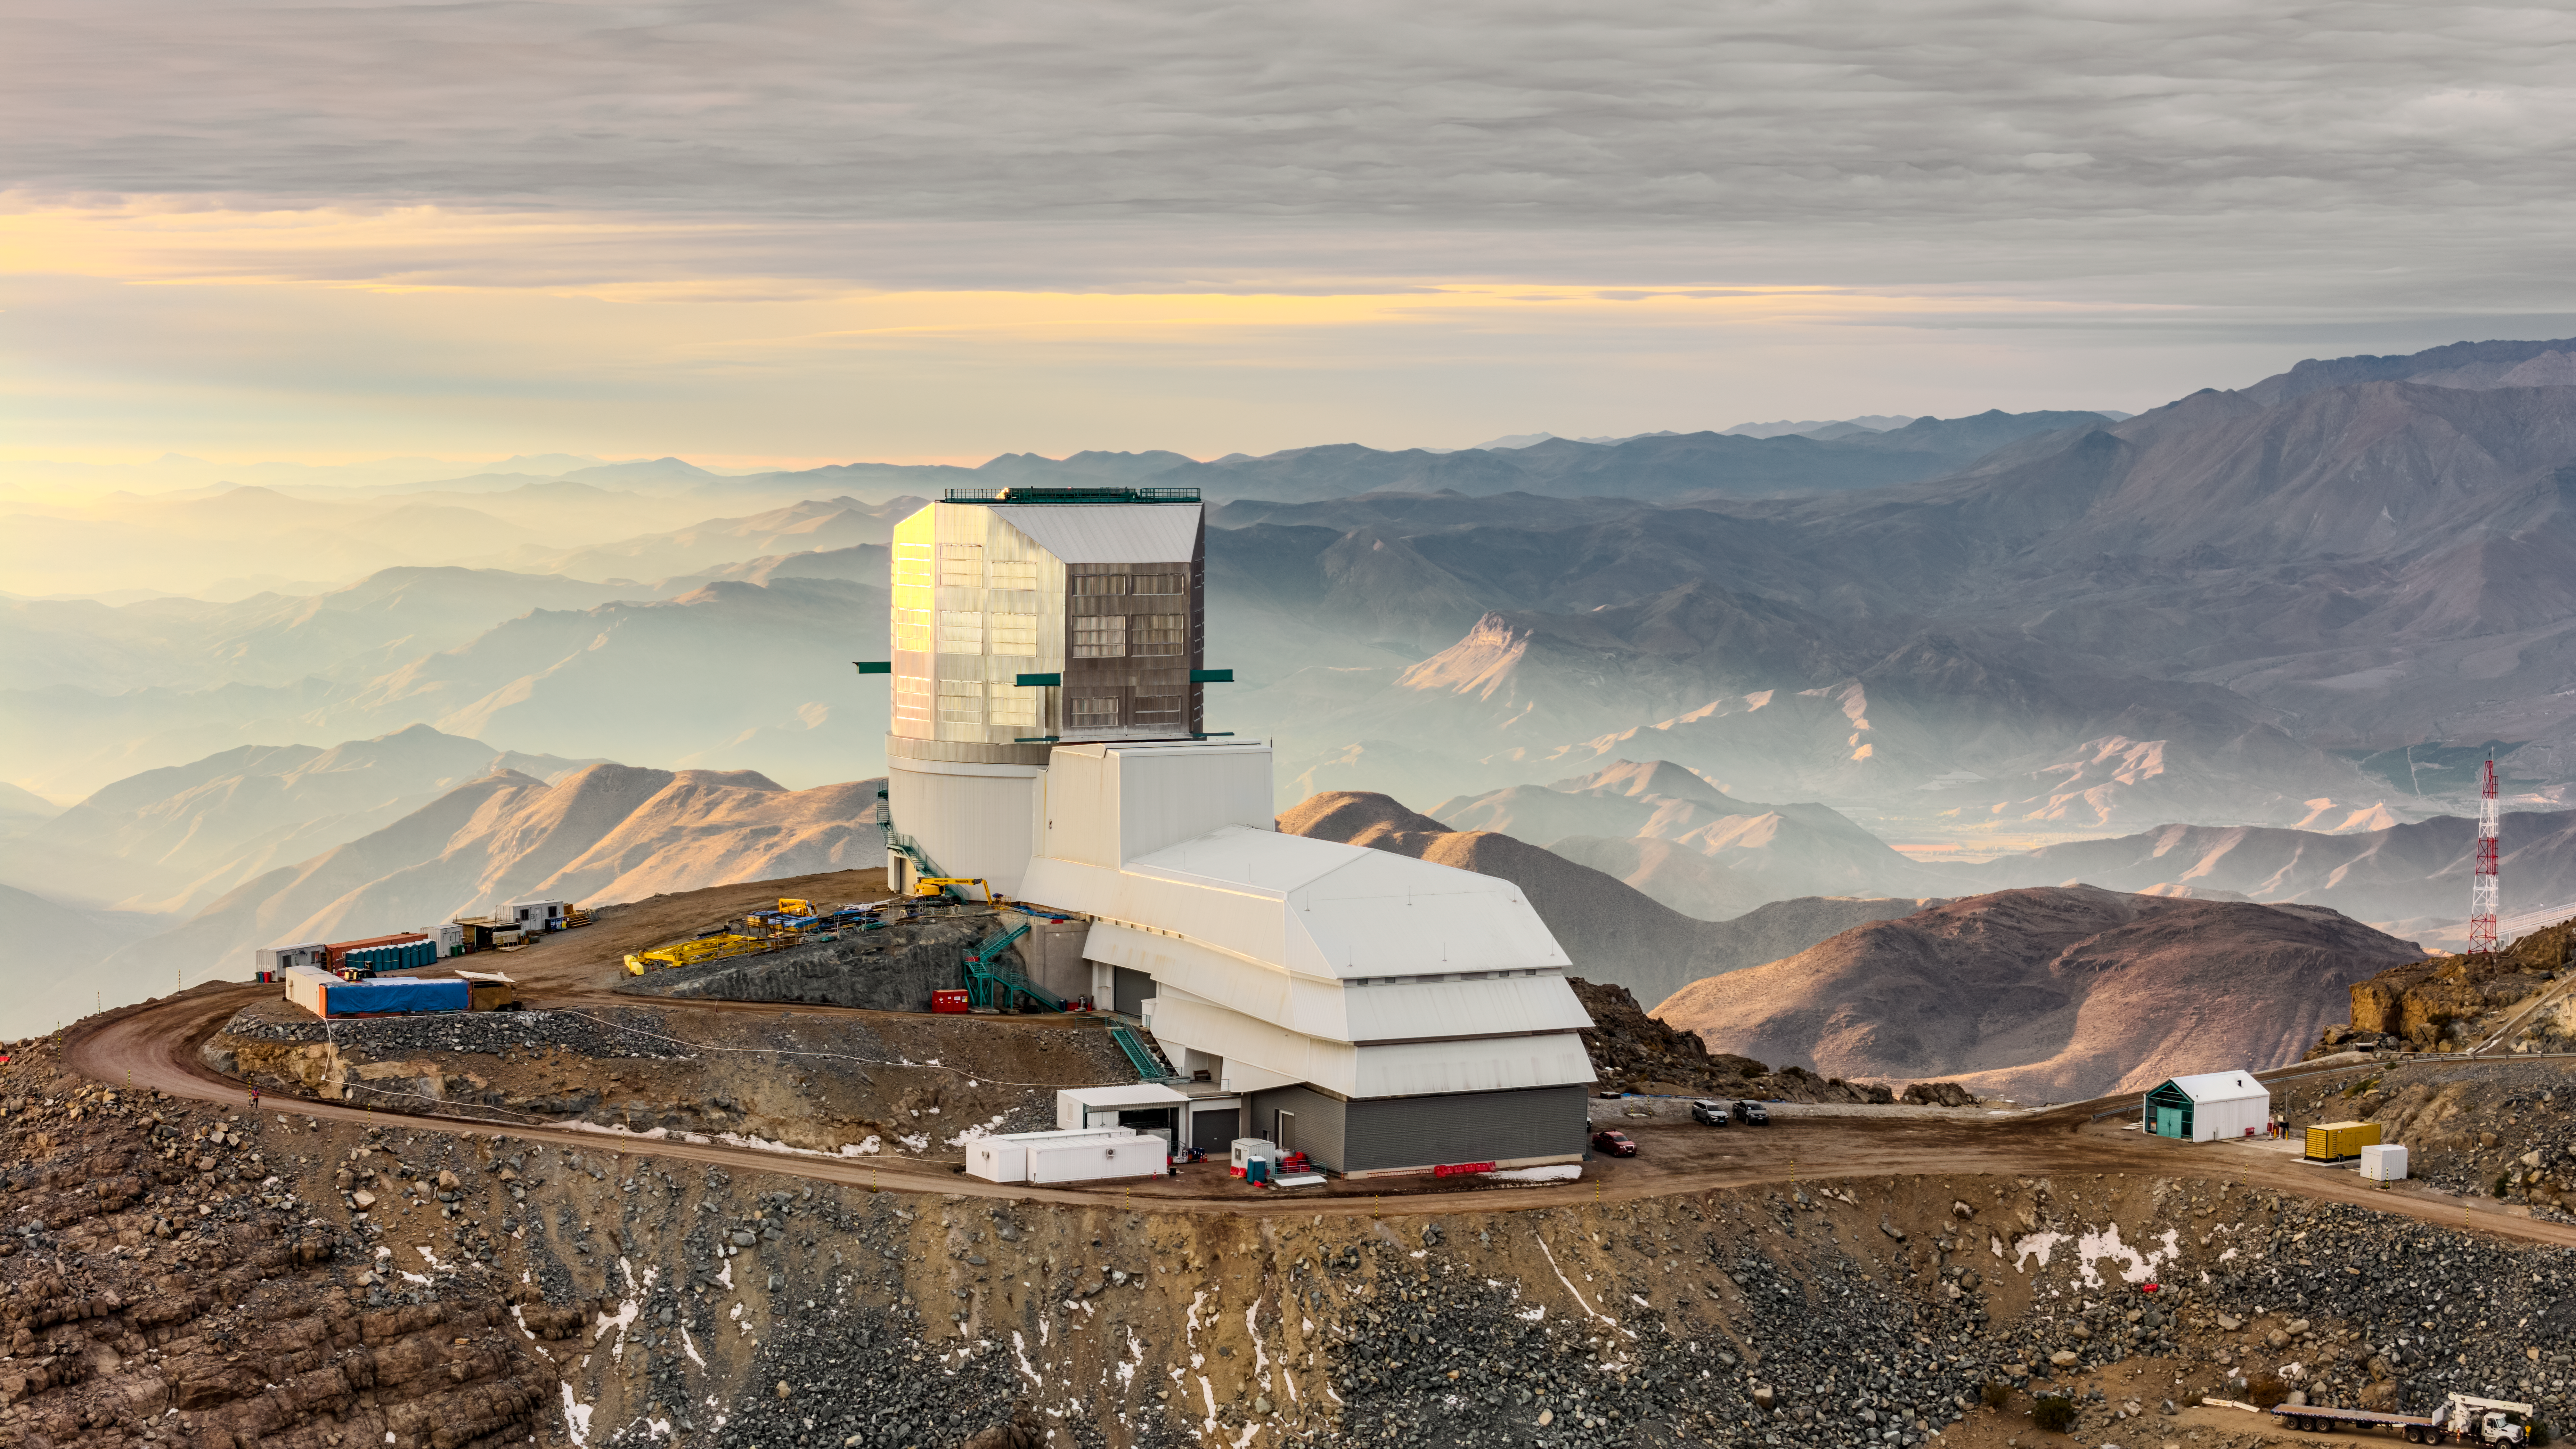

Vera C. Rubin Observatory

Vera C. Rubin Observatory under construction.

Credit: Olivier Bonin/SLAC National Accelerator Laboratory